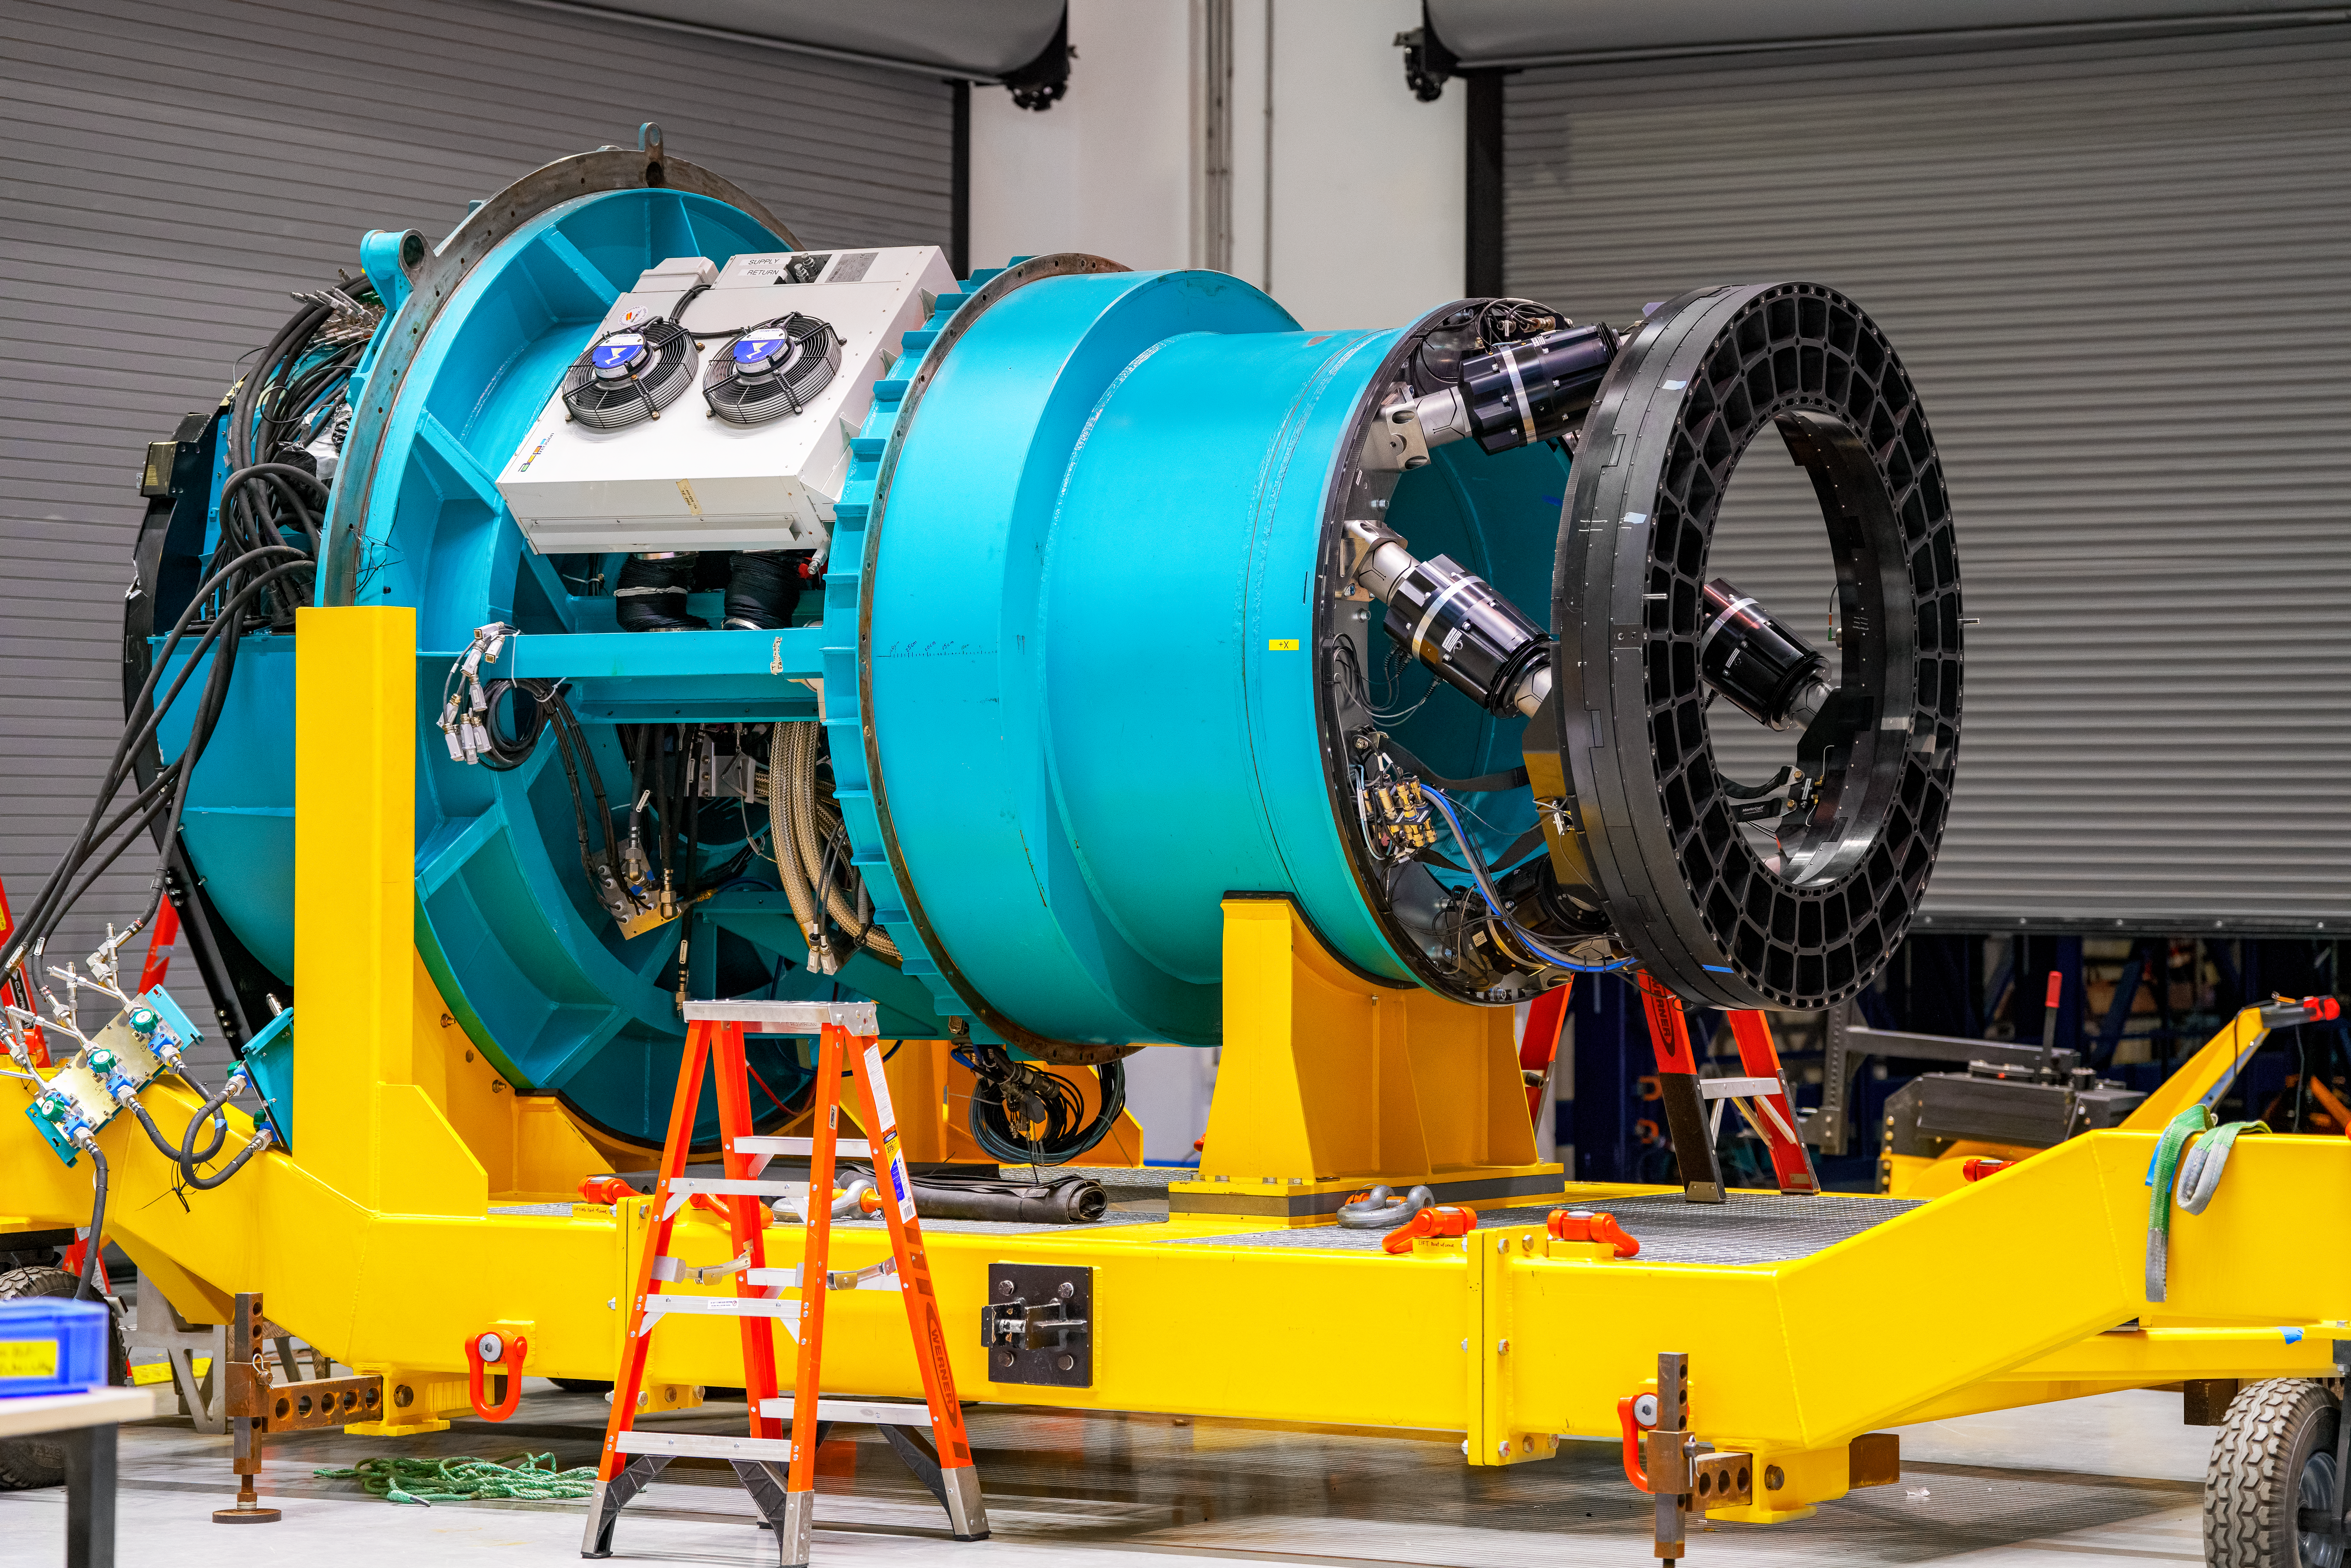

LSST Camera Move

The camera rotator before being attached to the LSST Camera the first time in February 2025 at NSF–DOE Vera C. Rubin Observatory.

Credit: RubinObs/NOIRLab/SLAC/NSF/DOE/AURA/B. Quint